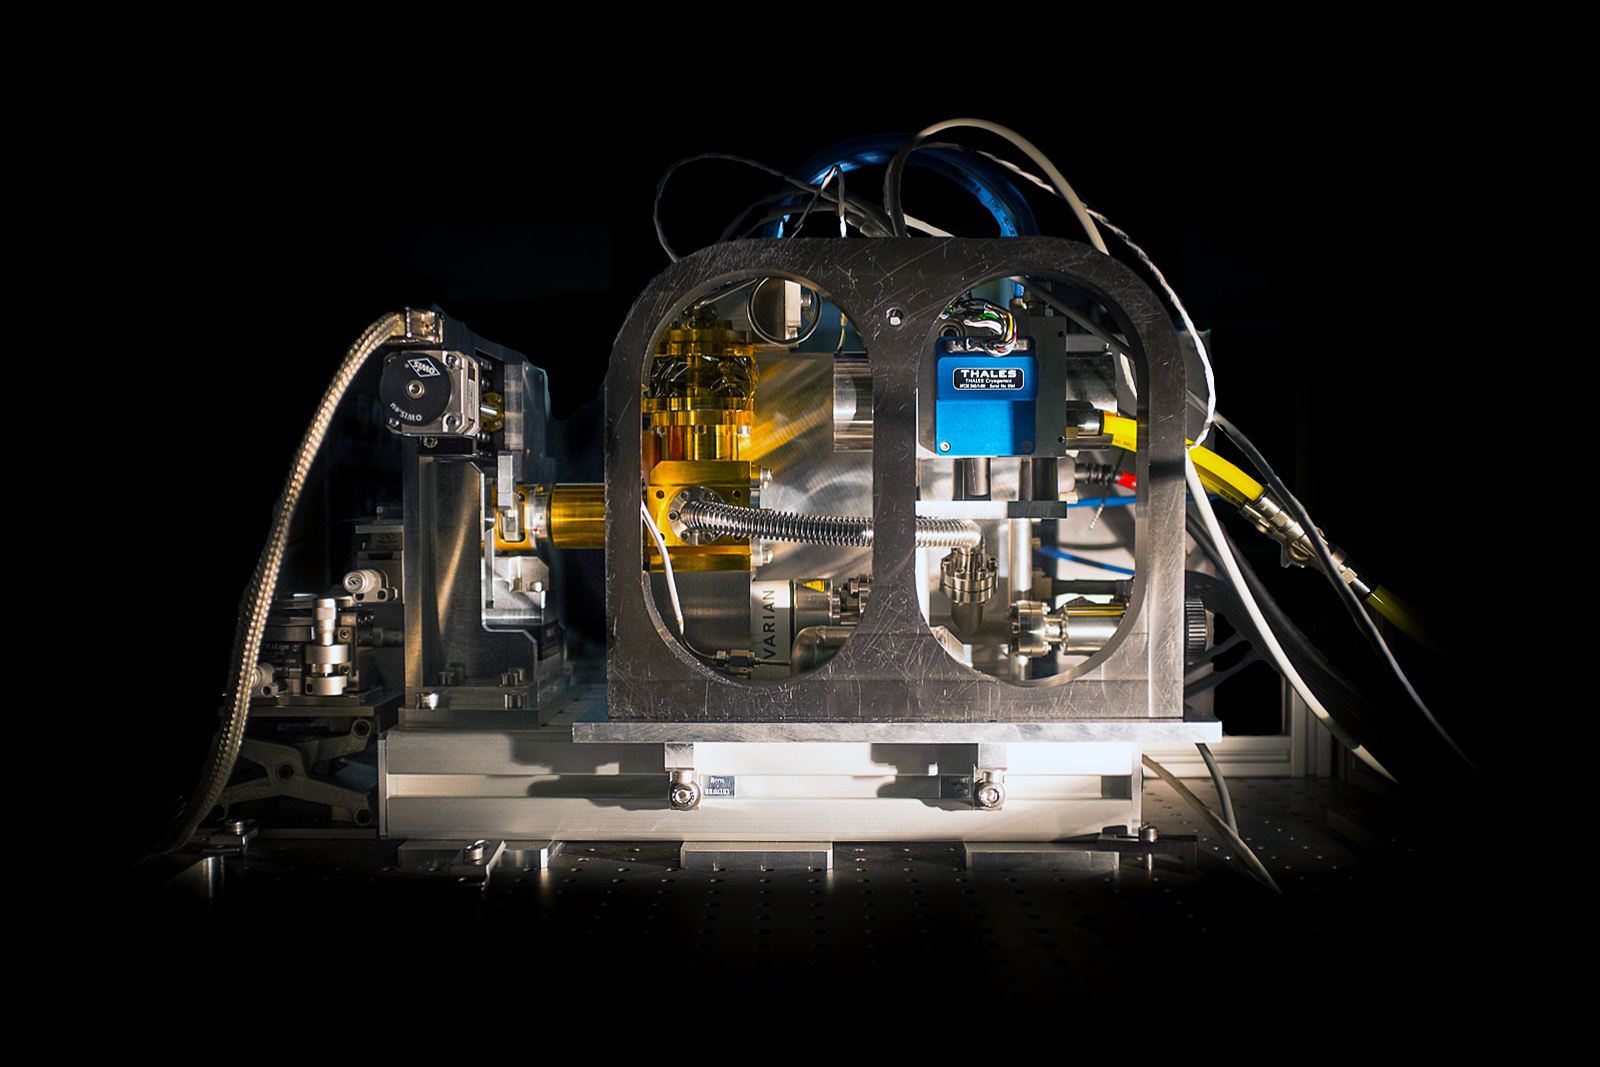

RAPID: A high-speed infrared detector

This picture shows the first prototype of RAPID, a new generation of fast and very sensitive detectors that has been successfully installed on the PIONIER instrument at ESO’s Paranal Observatory. This achievement is the result of five years of sustained collaboration and effort from academic institutes (LETI, ONERA, IPAG, LAM) and industrial partners (SOFRADIR).

As its name suggests, the new RAPID system delivers several thousand images per second and can operate at very low light levels.

Credit: ESO